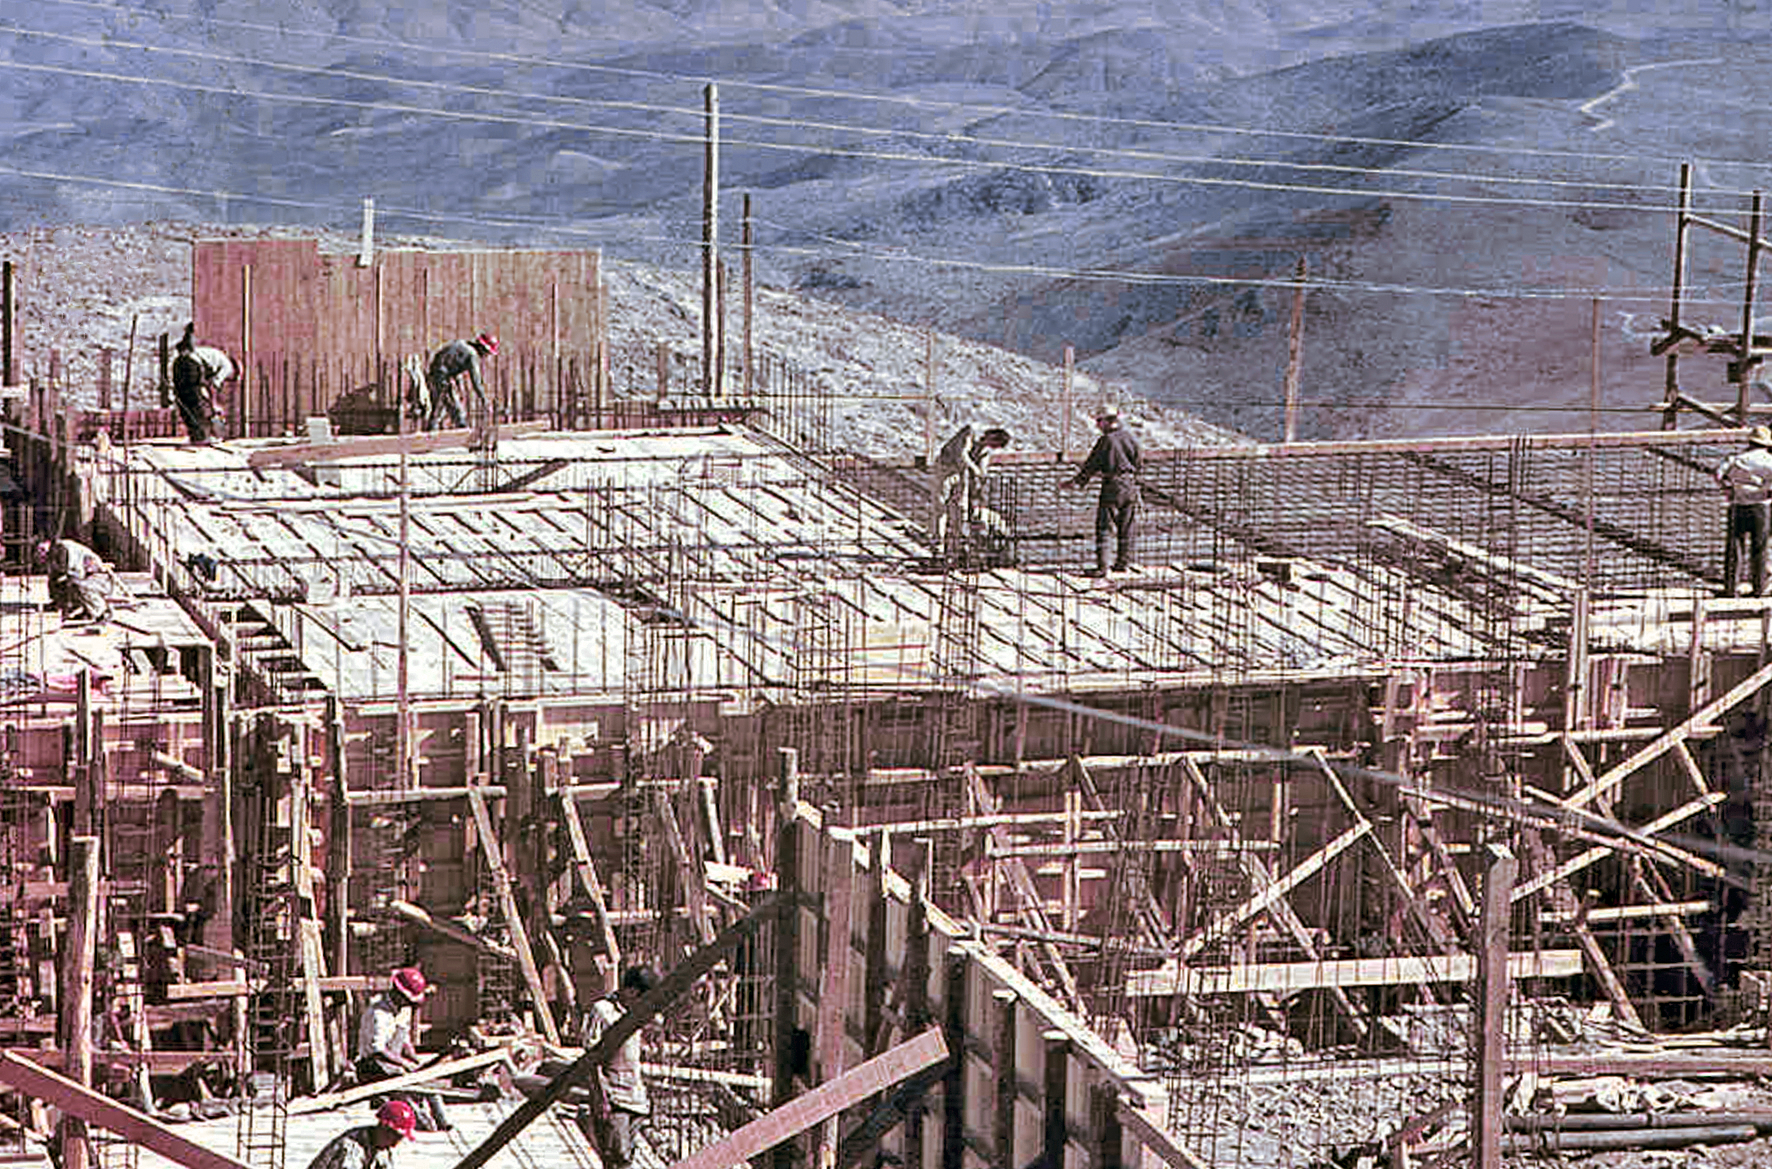

La Silla construction 03

Constructing the Observatory at La Silla in Chile in the late 1960’s. The La Silla Observatory has since become one of the premier ground-based observatories in the world.

Credit: ESO/J.Doornenbal